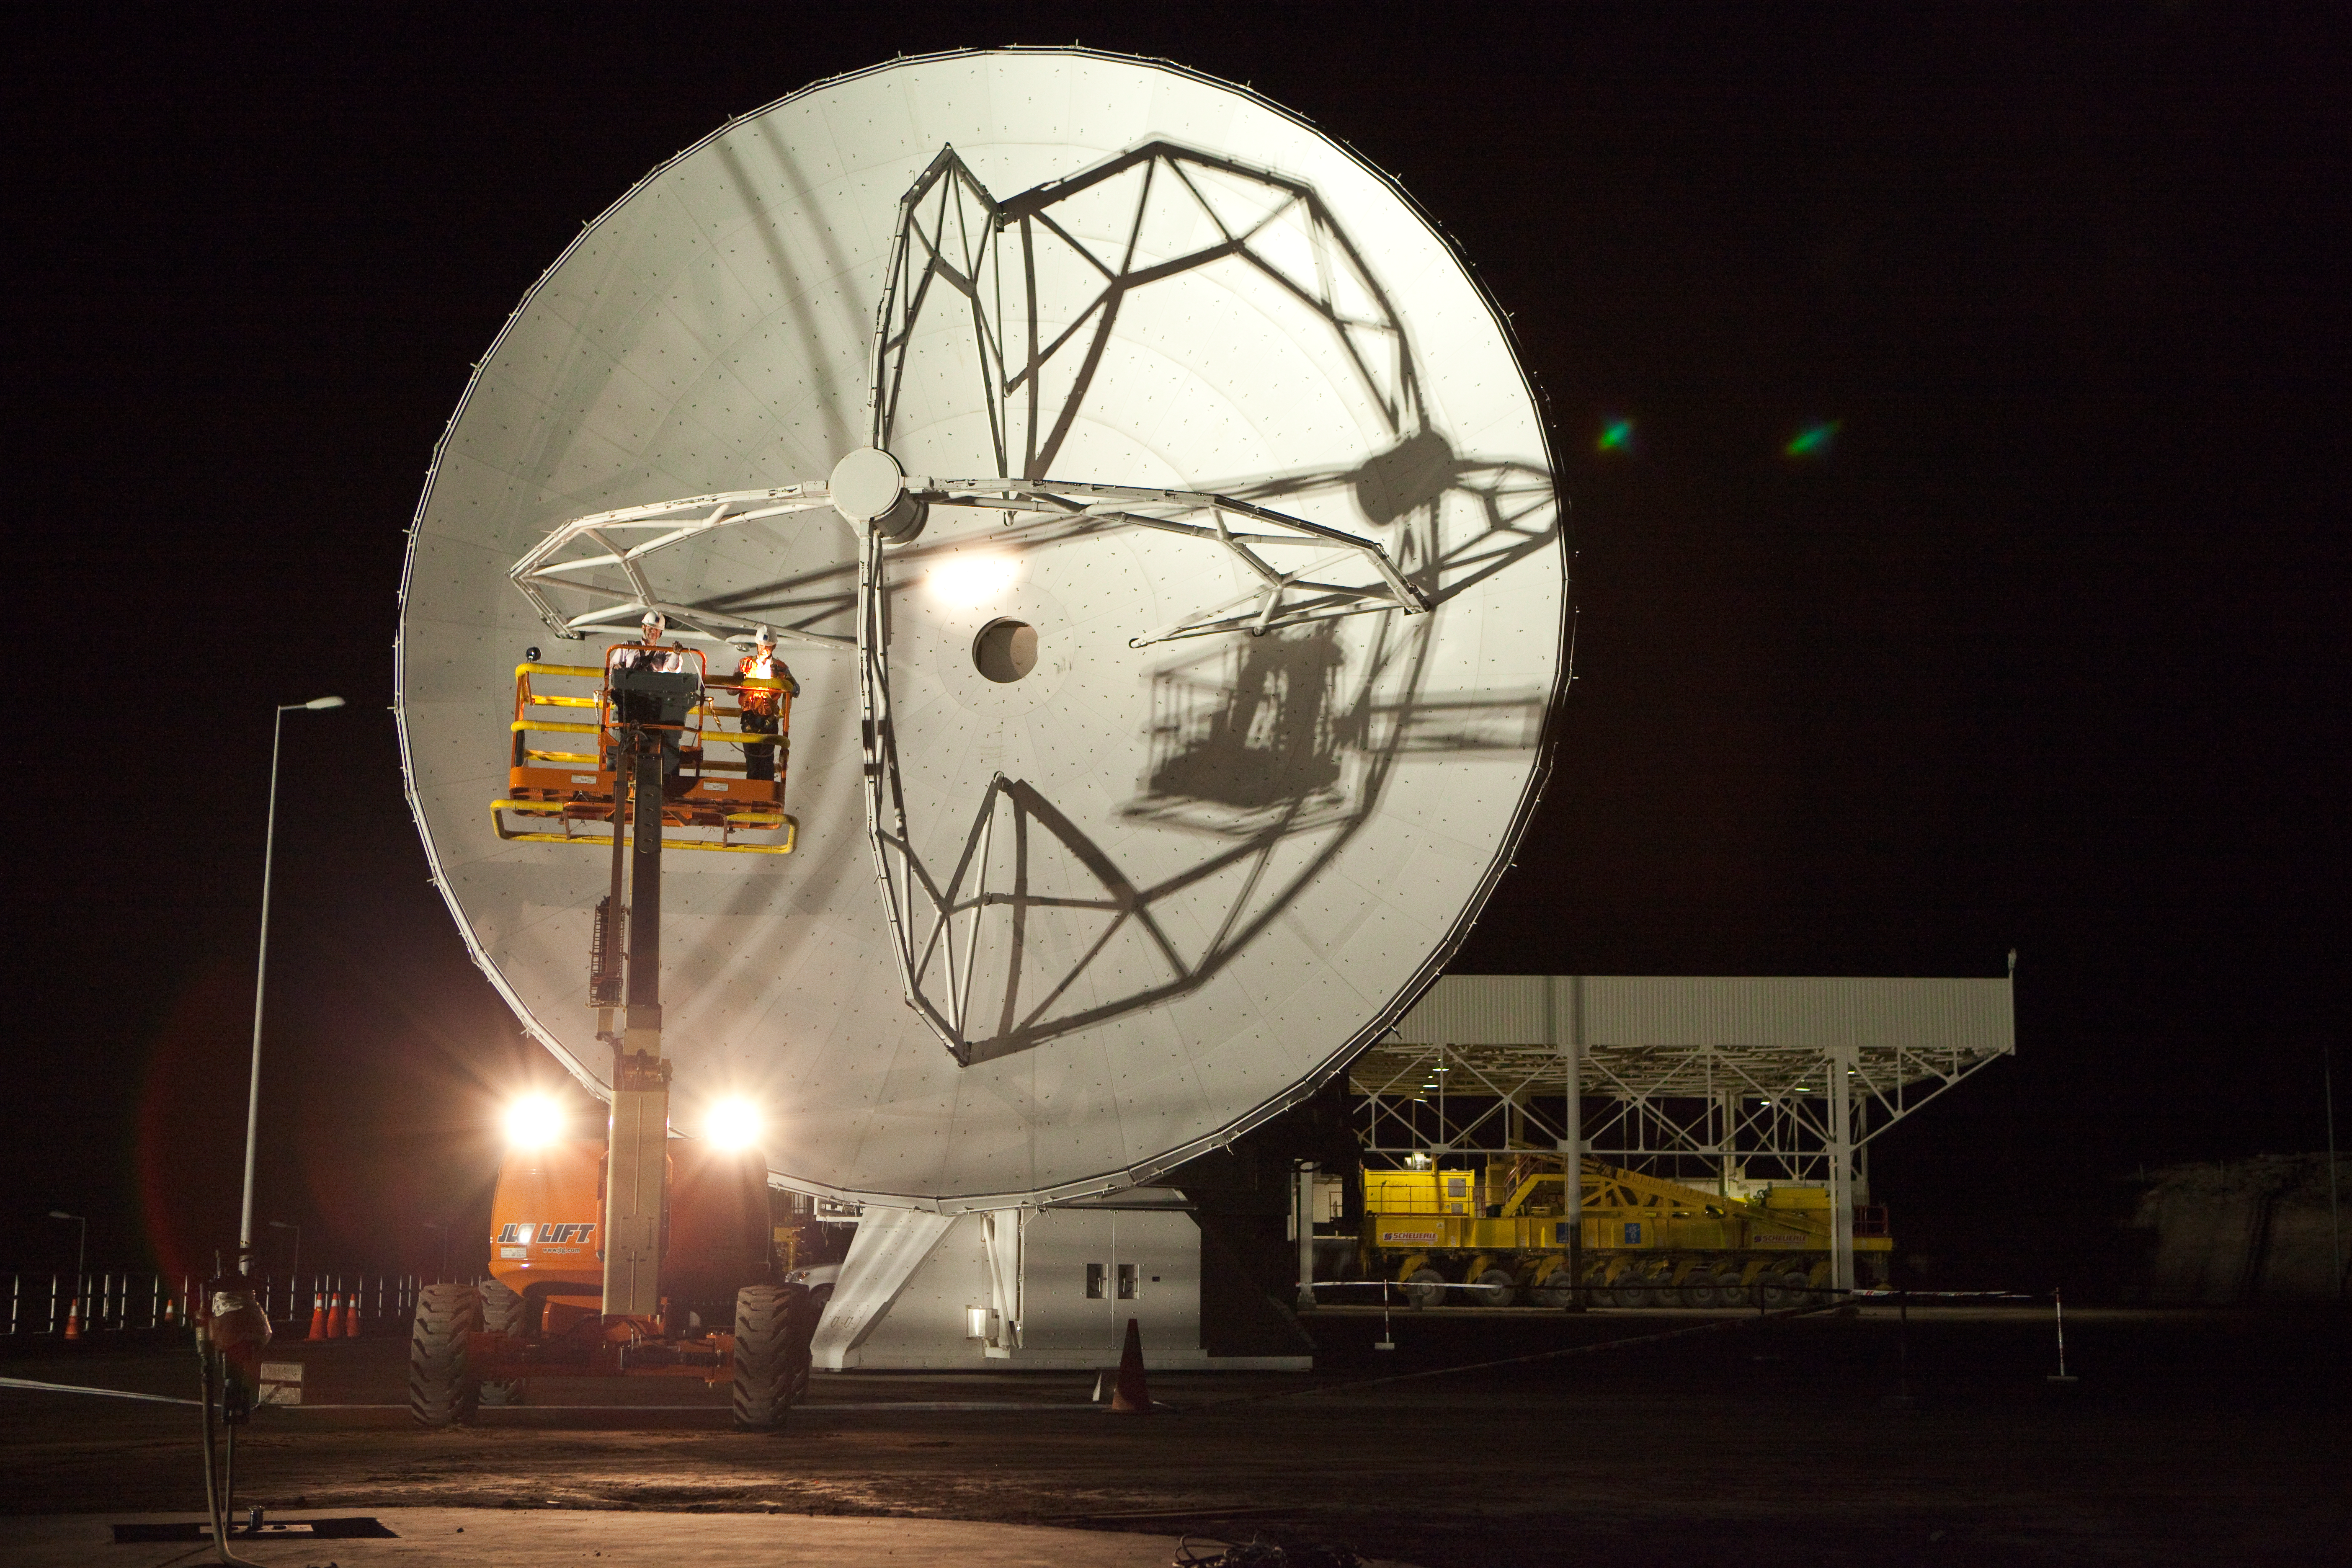

ALMA antennas and OSF at sunset

A view towards the west of the Japanese and American ALMA antennas and the Operational Support Facility at sunset. Image taken in March 2009.

Credit: ALMA (ESO/NAOJ/NRAO)